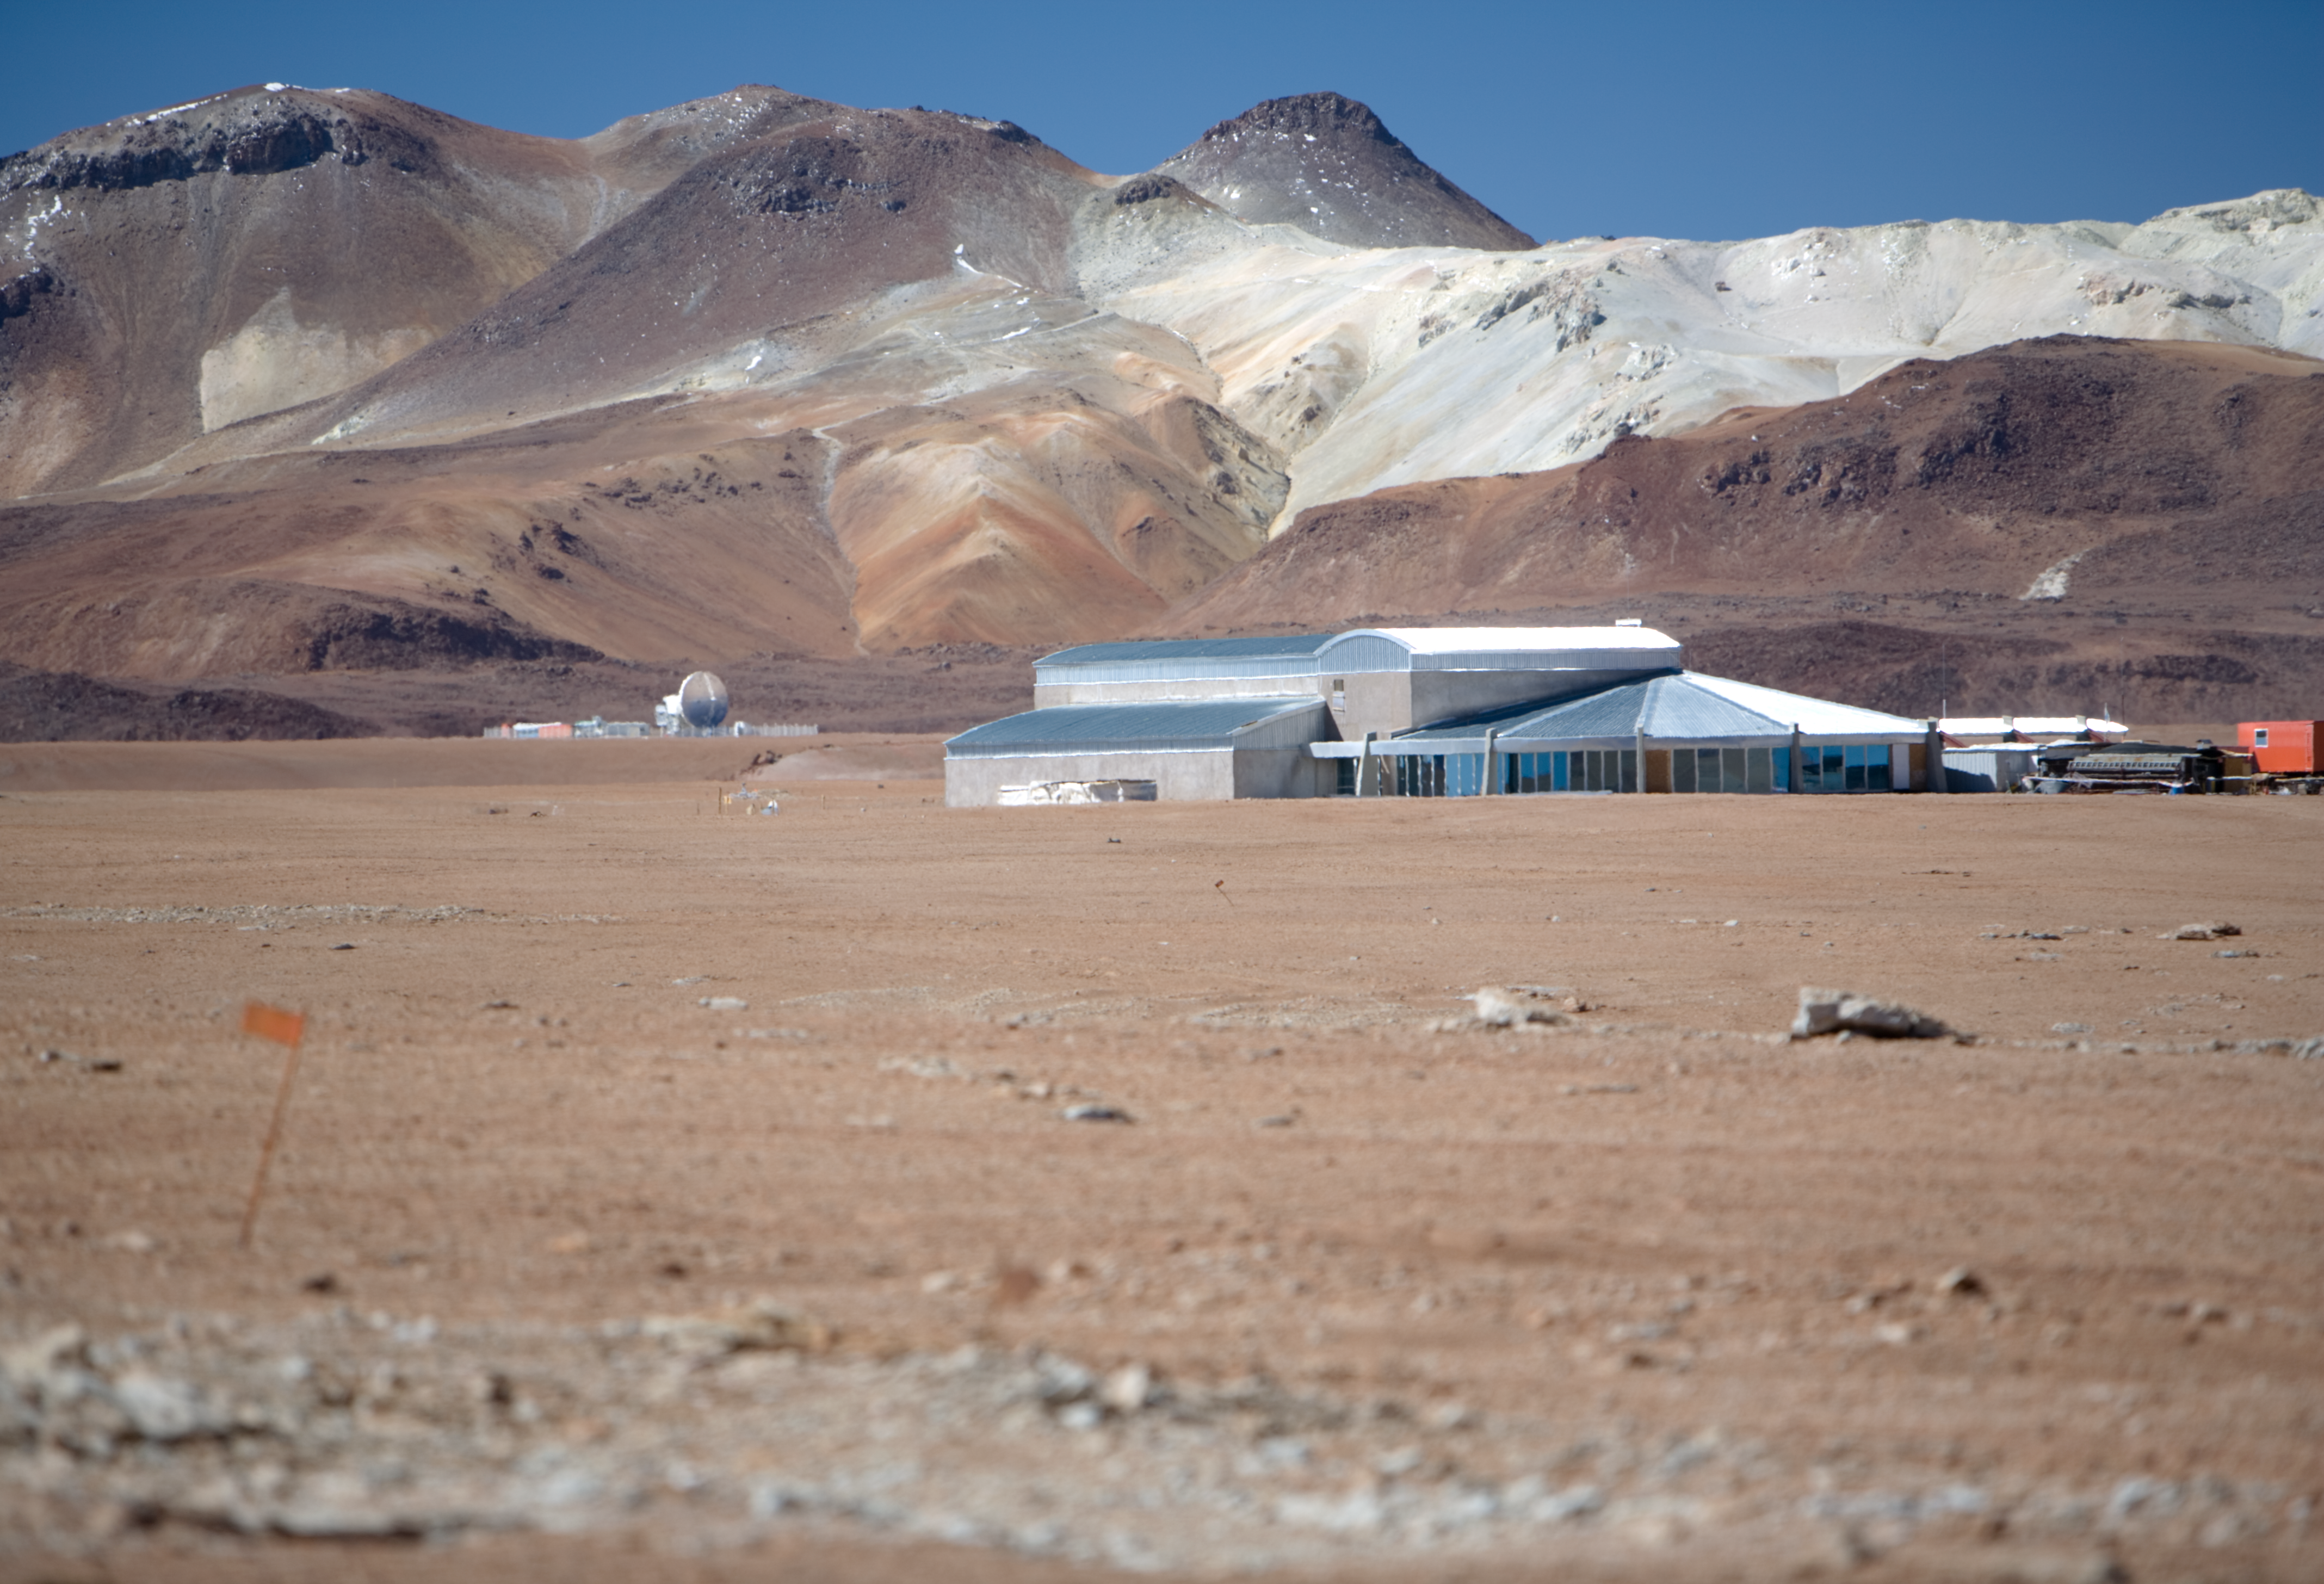

Site of APEX

Site of the Atacama Pathfinder Experiment (APEX). Image taken in January 2007

Credit: ESO